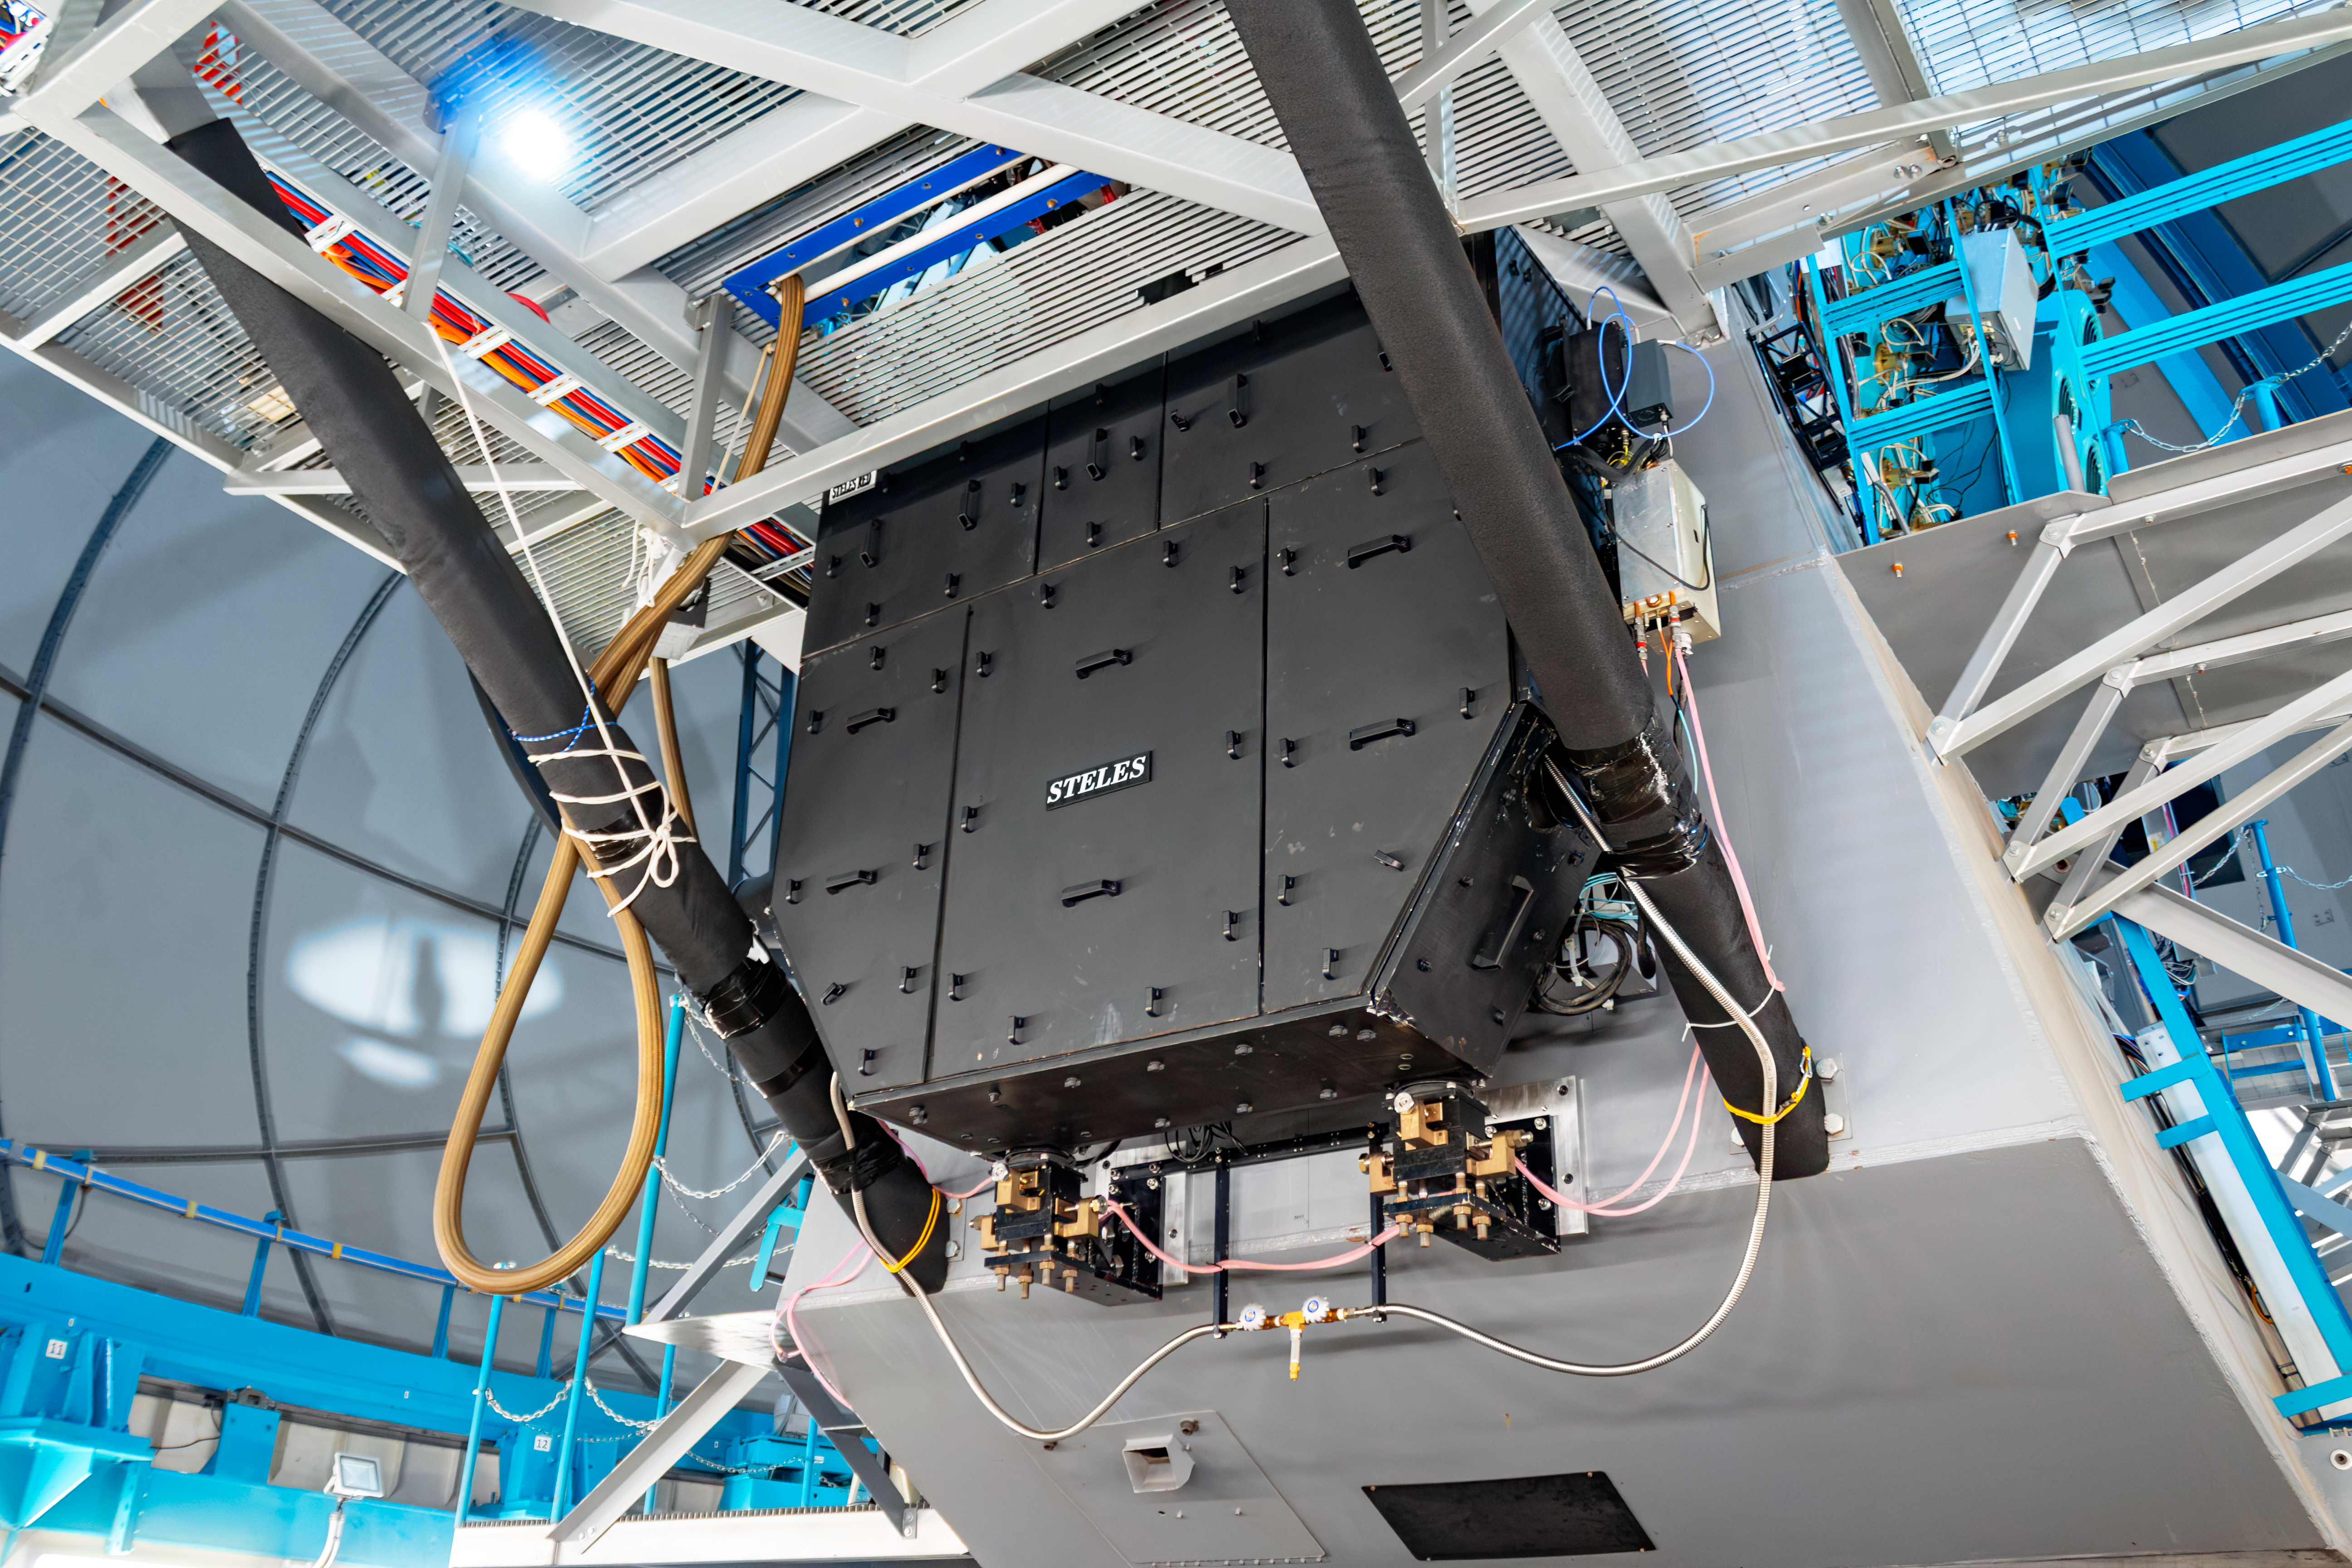

STELES on SOAR

The newly installed SOAR Telescope Echelle Spectrograph (STELES) on the SOAR Telescope. SOAR is located on Cerro Pachón in Chile and is operated by U.S. National Science Foundation Cerro Tololo Inter-American Observatory, a Program of NSF NOIRLab.

Credit: CTIO/SOAR/NOIRLab/NSF/AURA/J. Fenske